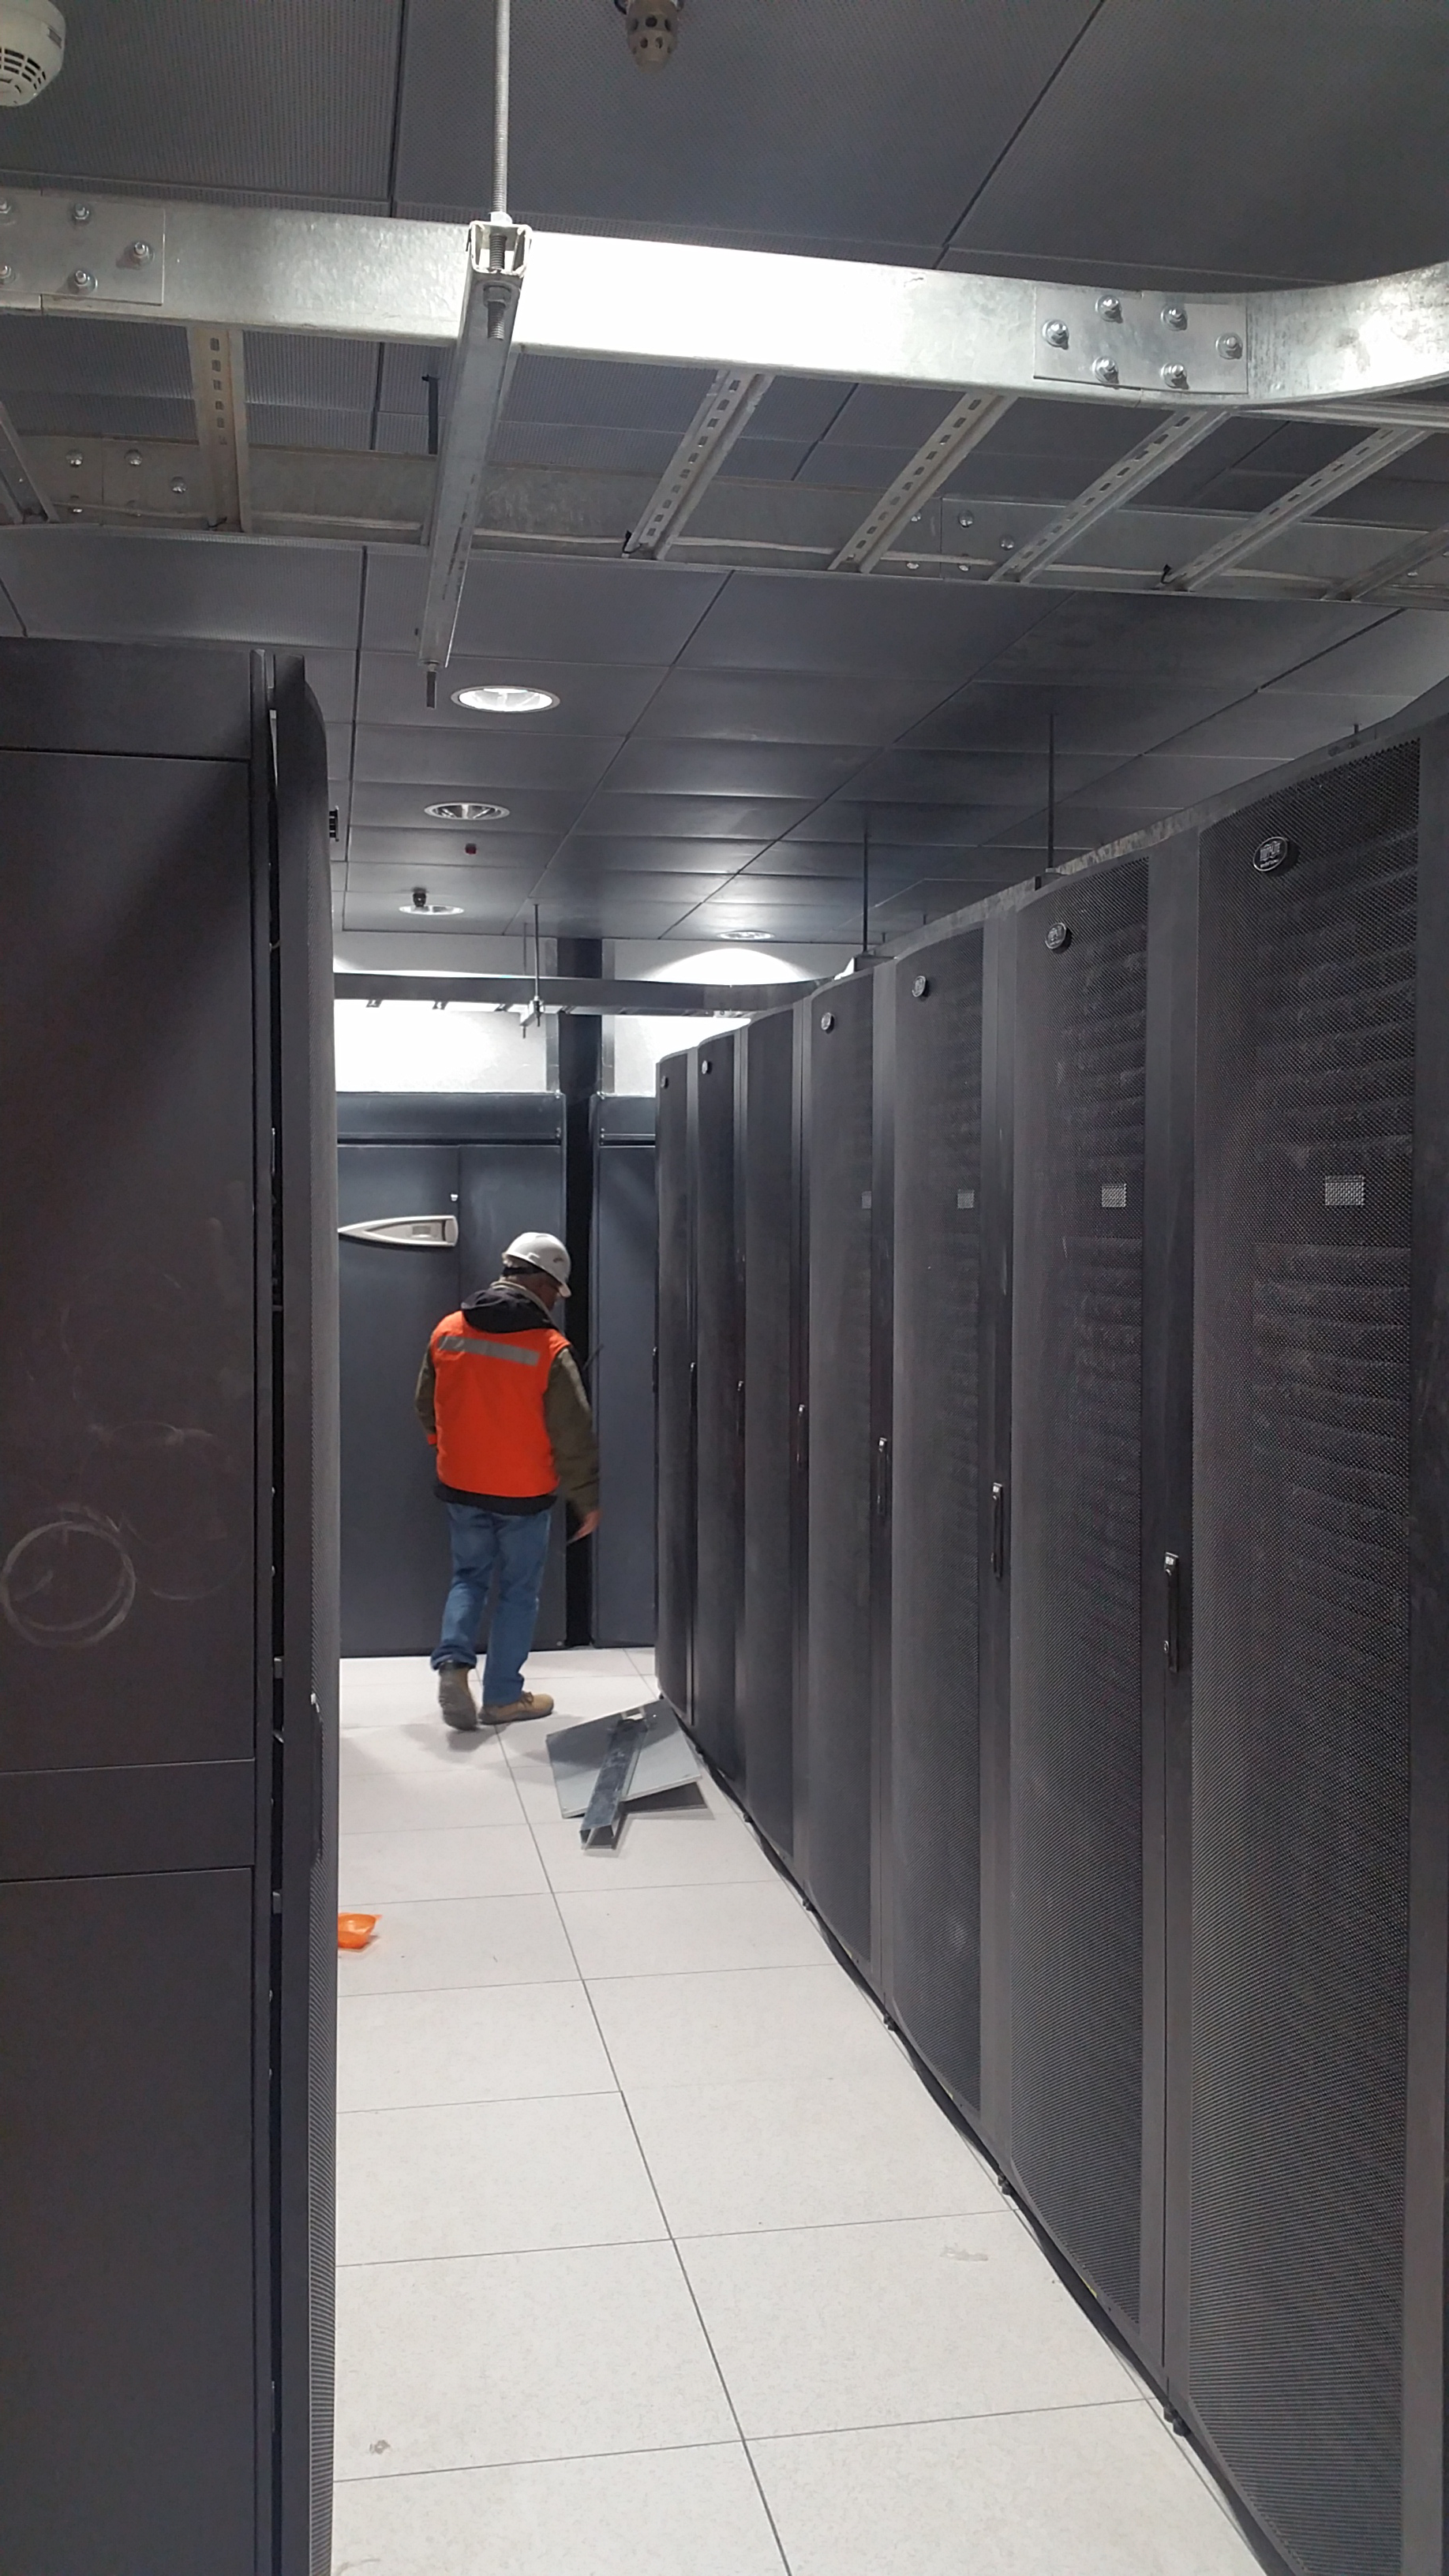

Summit Facility Computer Room

Eduardo inspects some of the finish details of the flooring in the summit computer room where the LSST IT group has already installed the racks for the on-site computer infrastructure.

Credit: Rubin Observatory/NSF/AURA